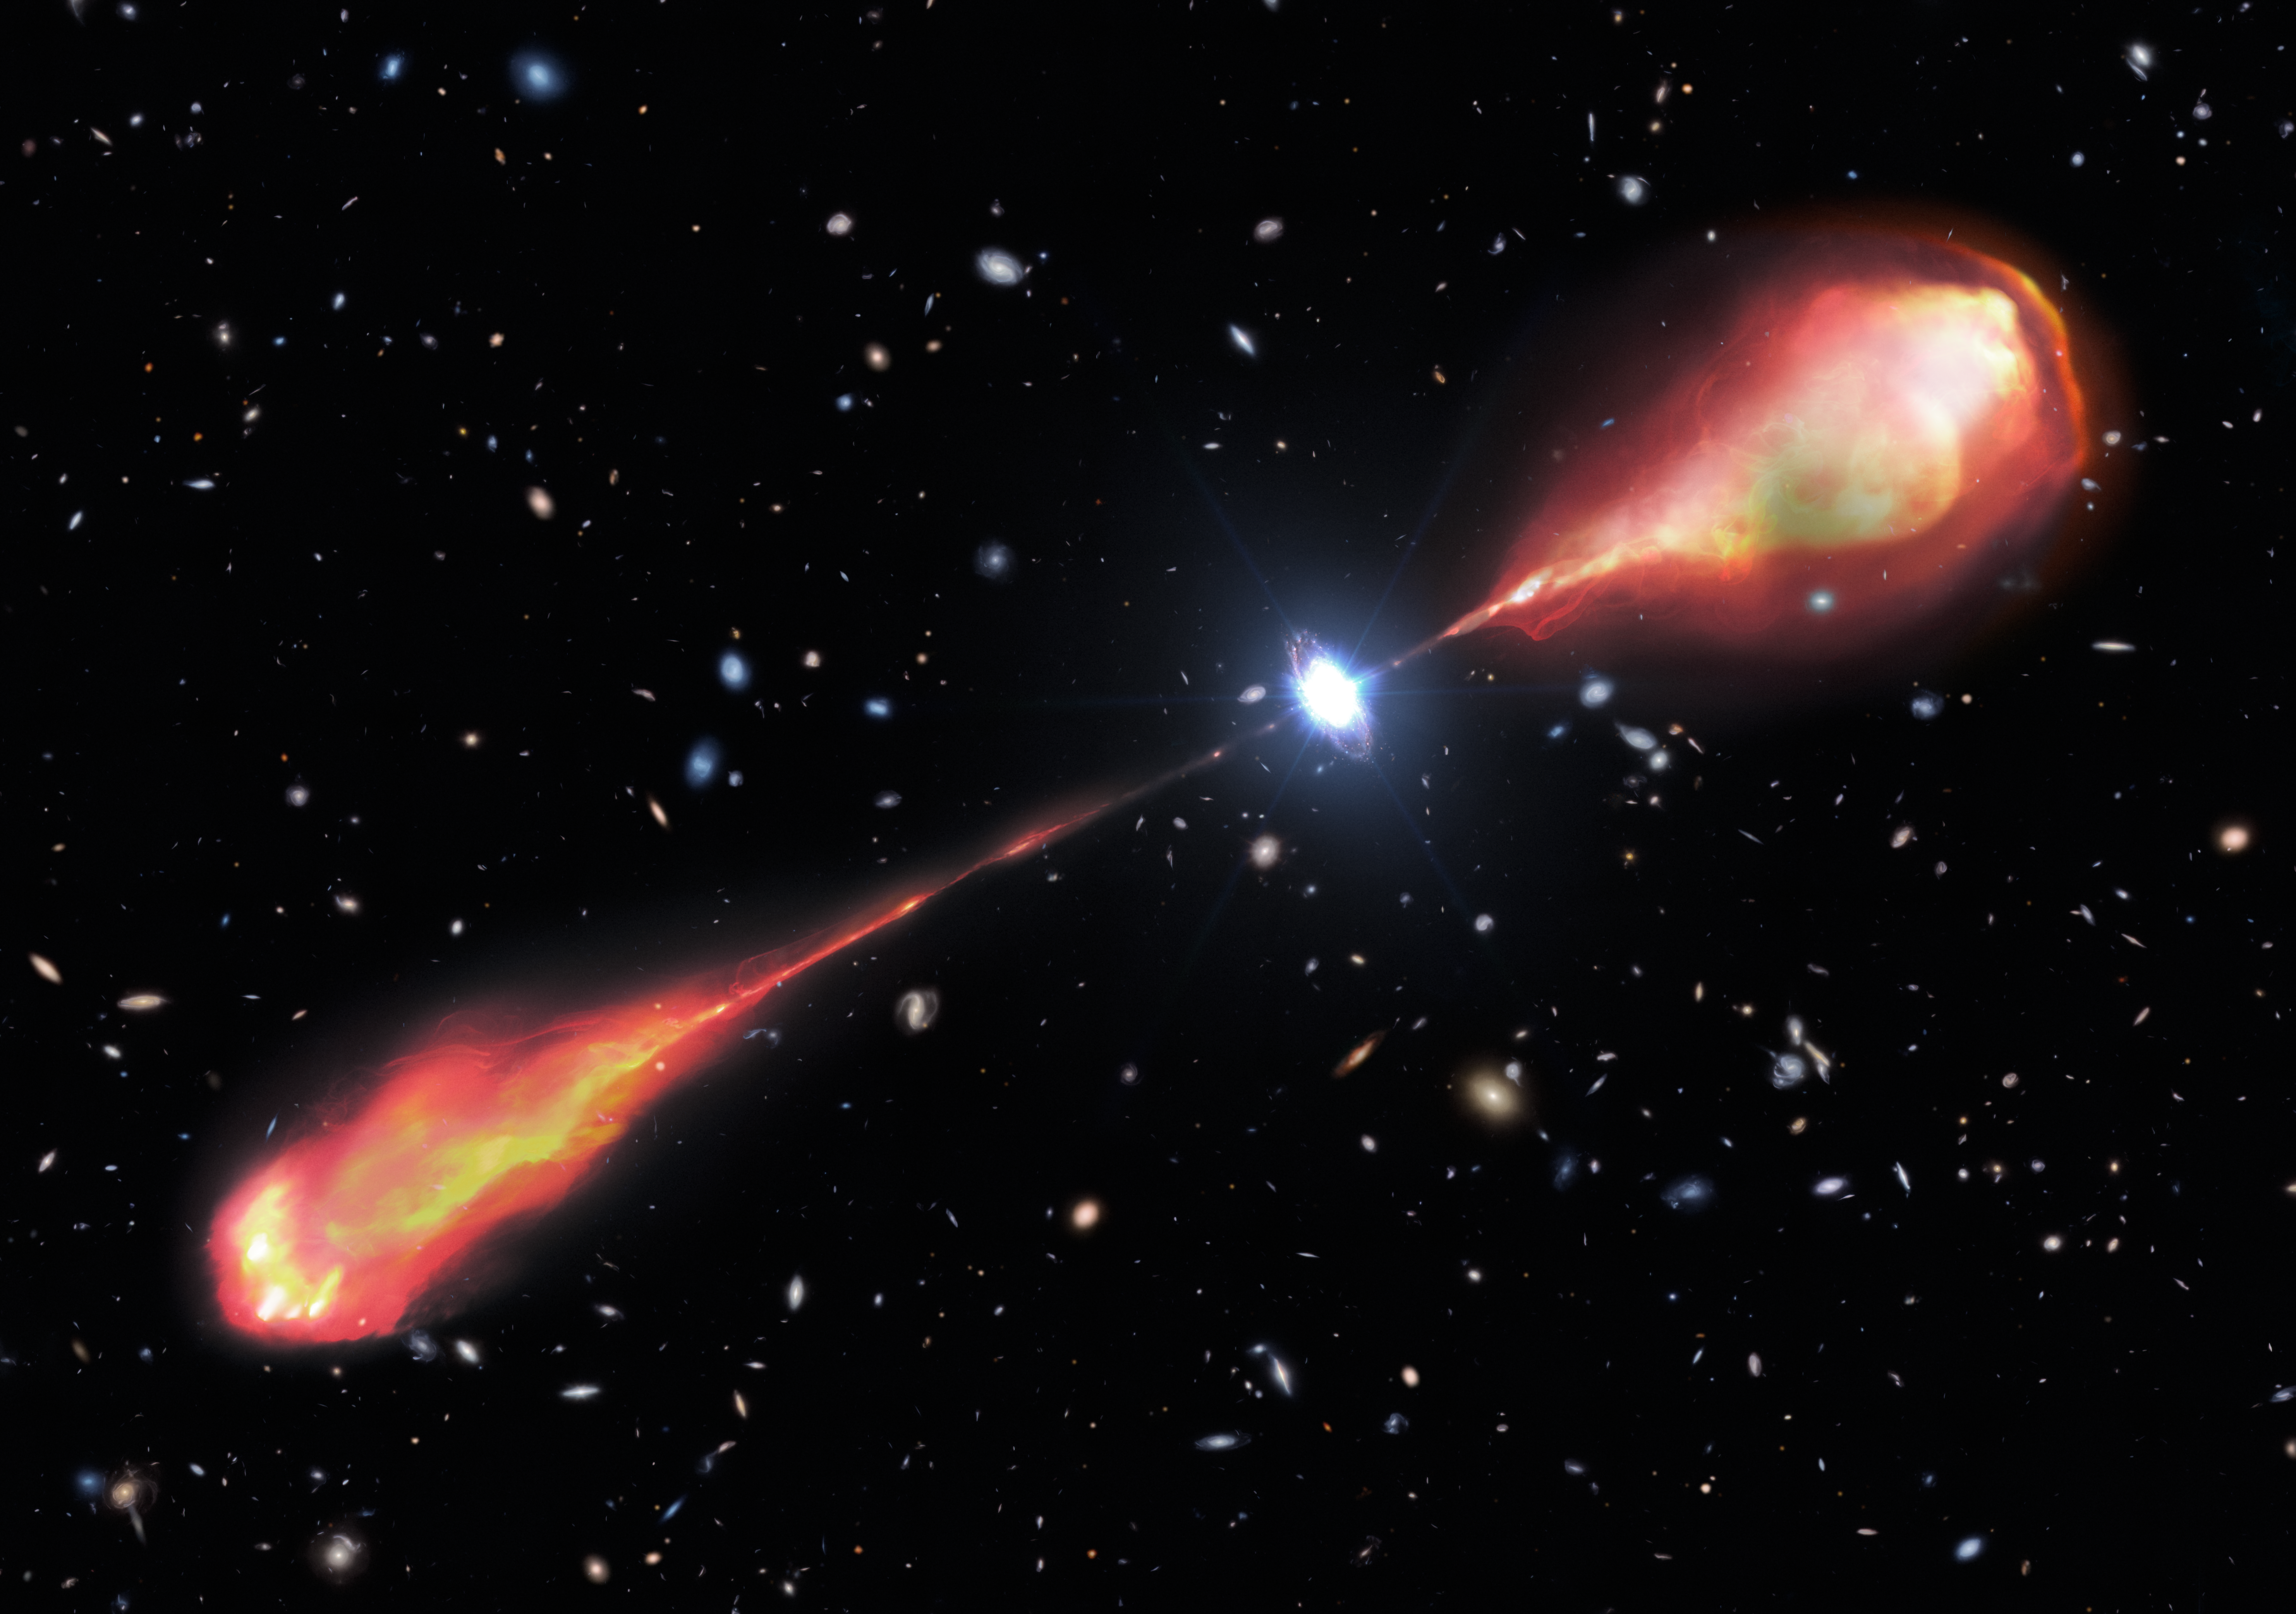

Artistic representation of the largest radio jet in the early Universe

This artist’s illustration shows the largest radio jet ever found in the early Universe. The jet was first identified using the international Low Frequency Array (LOFAR) Telescope, a network of radio telescopes throughout Europe. Follow-up observations in the near-infrared with the Gemini Near-Infrared Spectrograph (GNIRS), and in the optical with the Hobby Eberly Telescope, were obtained to paint a complete picture of the radio jet and the quasar producing it. GNIRS is mounted on the Gemini North telescope, one half of the International Gemini Observatory, funded in part by the U.S. National Science Foundation and operated by NSF NOIRLab. Historically, such large radio jets have remained elusive in the distant Universe. With these observations, astronomers have valuable new insights into when the first jets formed in the Universe and how they impacted the evolution of galaxies.

Credit: NOIRLab/NSF/AURA/M. Garlick